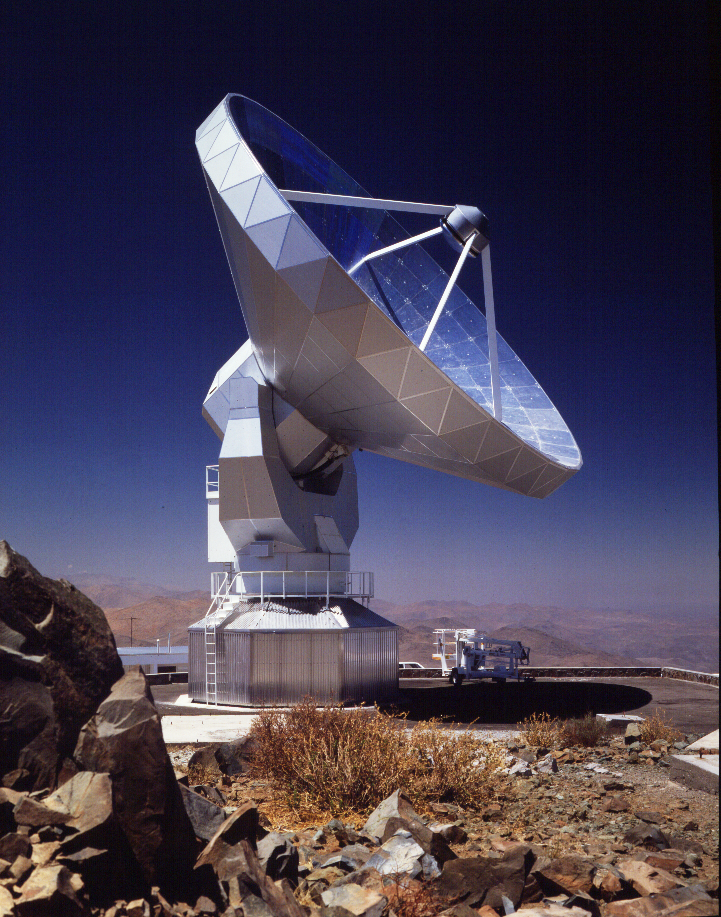

SEST

The Swedish ESO Submillimetre Telescope at La Silla Observatory in Chile.

Credit: ESO